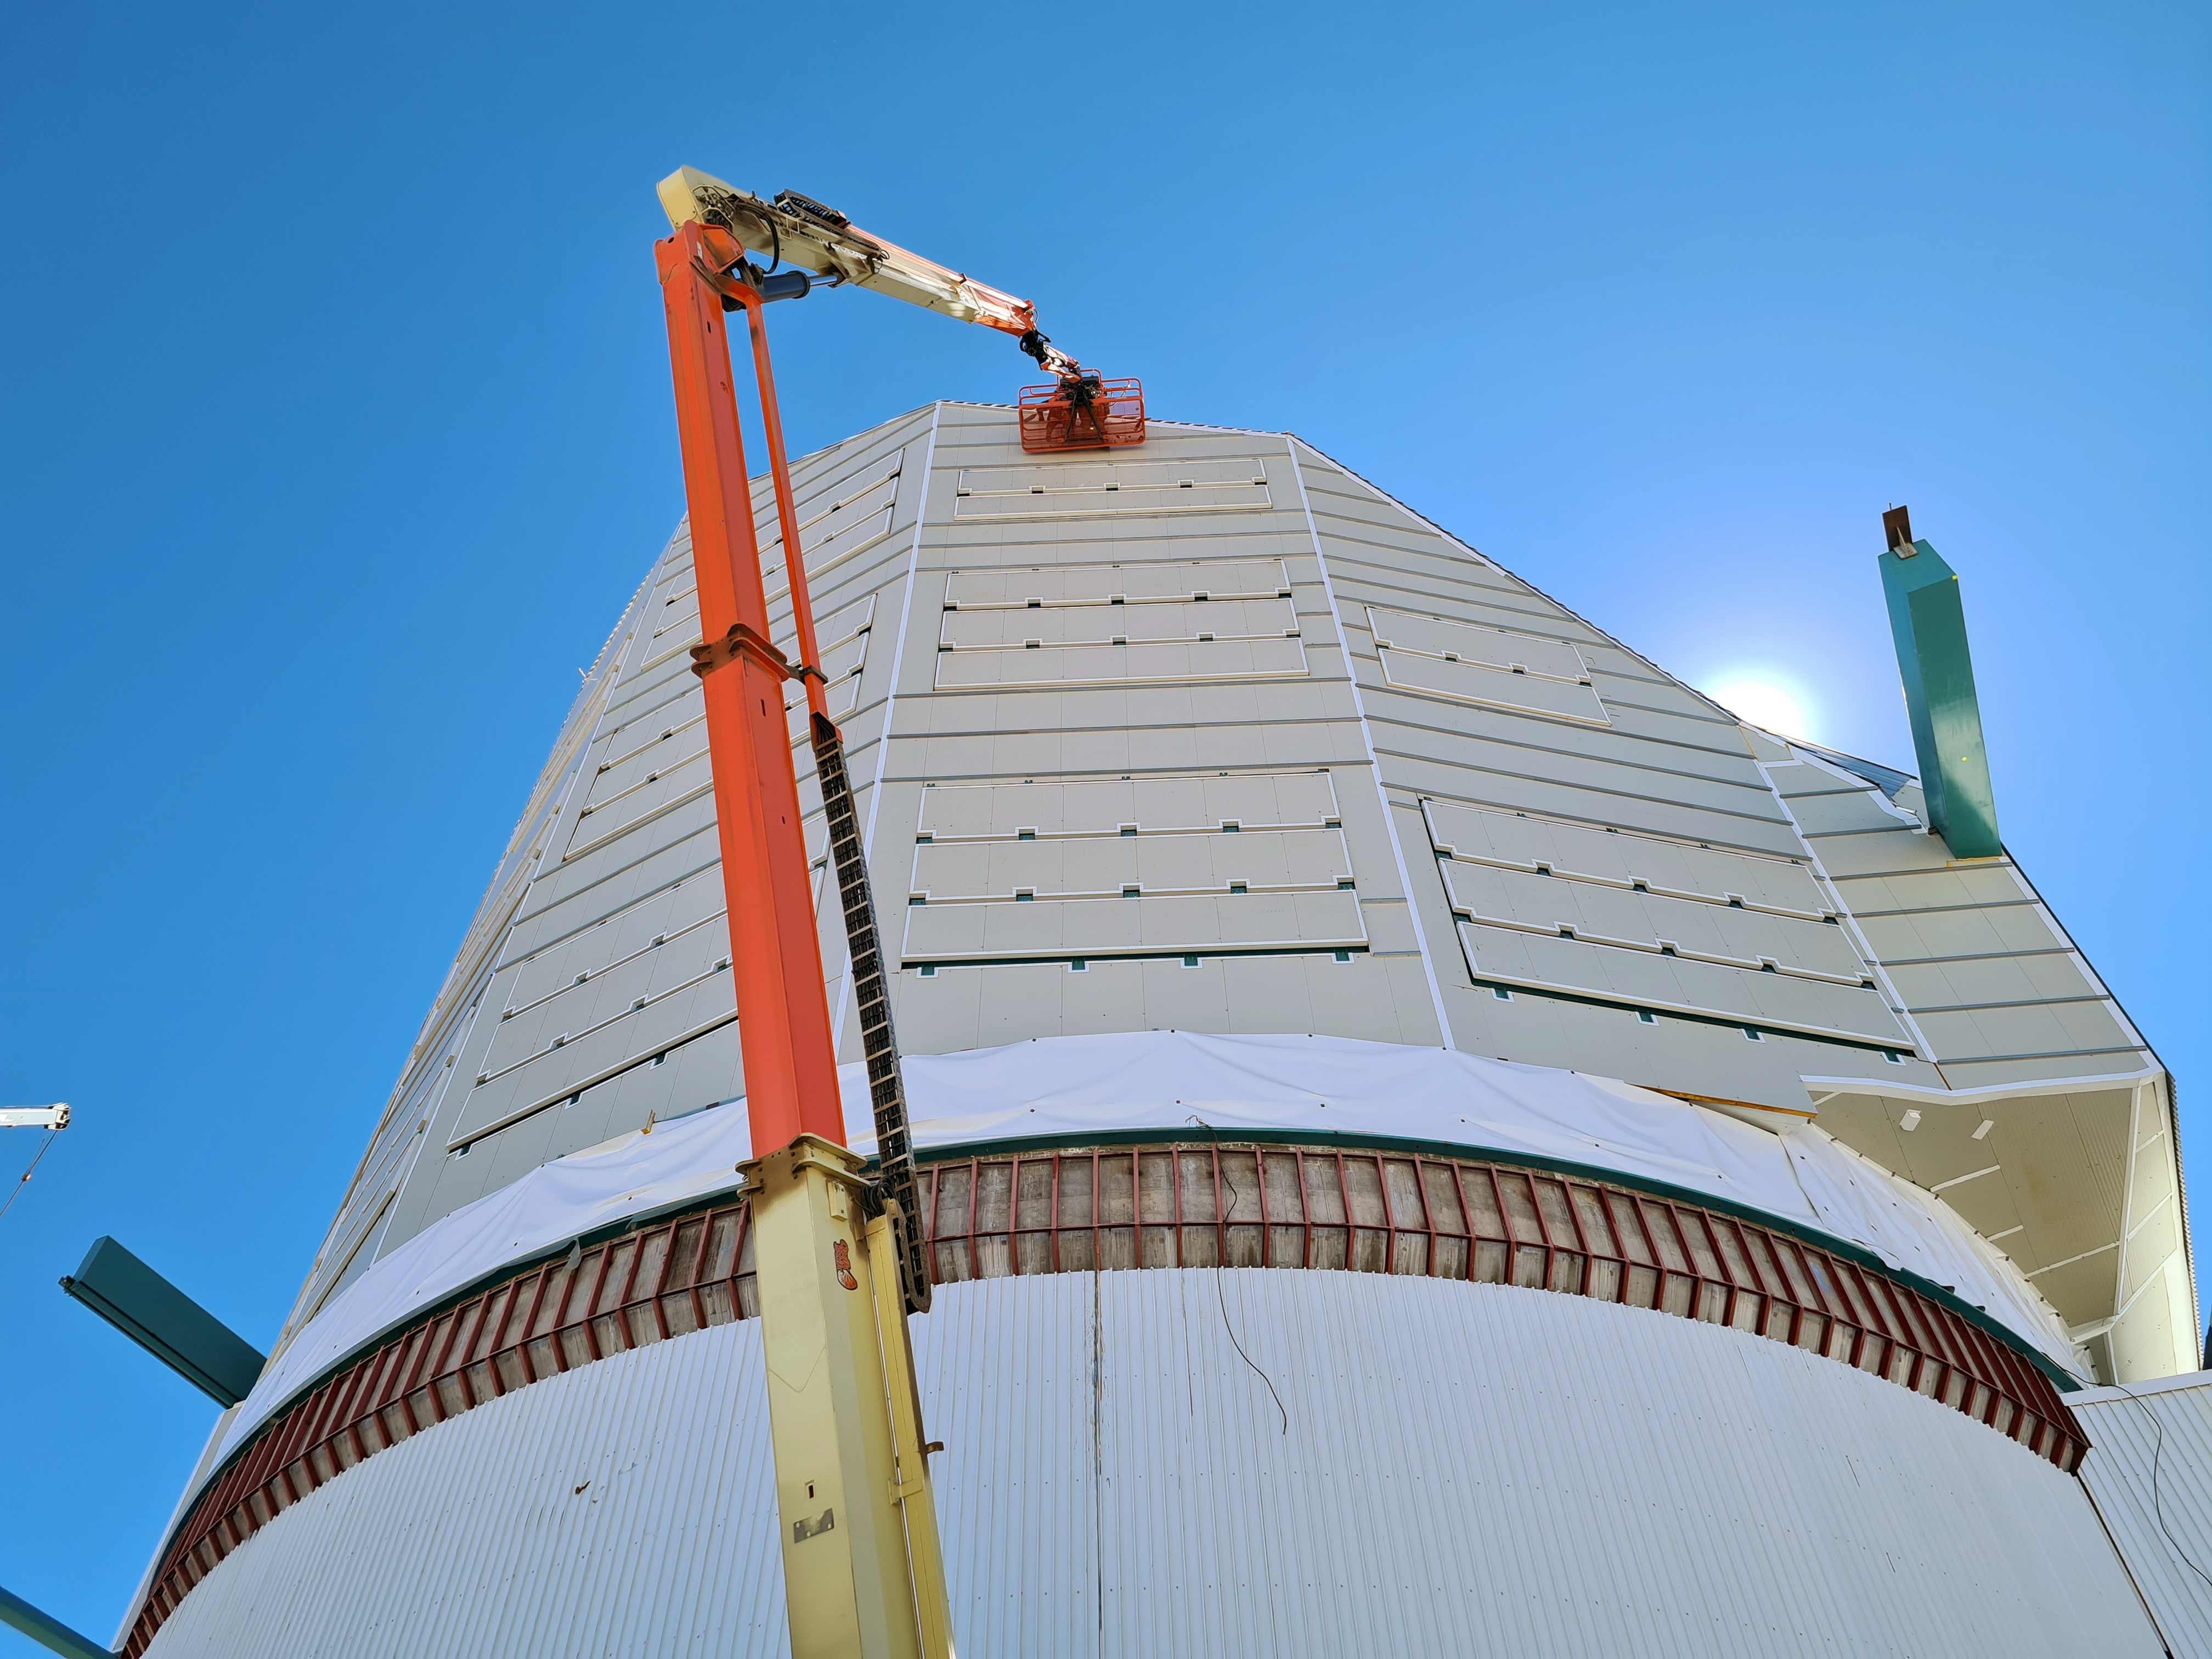

Rubin Observatory Dome Construction

Construction on Rubin Observatory's dome on Cerro Pachón in Chile.

As winter approaches on the summit of Cerro Pachón, installation of corrugated aluminum sheeting (the final weather-protective layer) on the dome is a high priority. All upward facing surfaces are now fully clad and work has moved to the vertical sides and base skirt ring, where an inflatable seal and interlocked flashing will complete the protection.

Credit: RubinObs/NOIRLab/SLAC/NSF/DOE/AURA